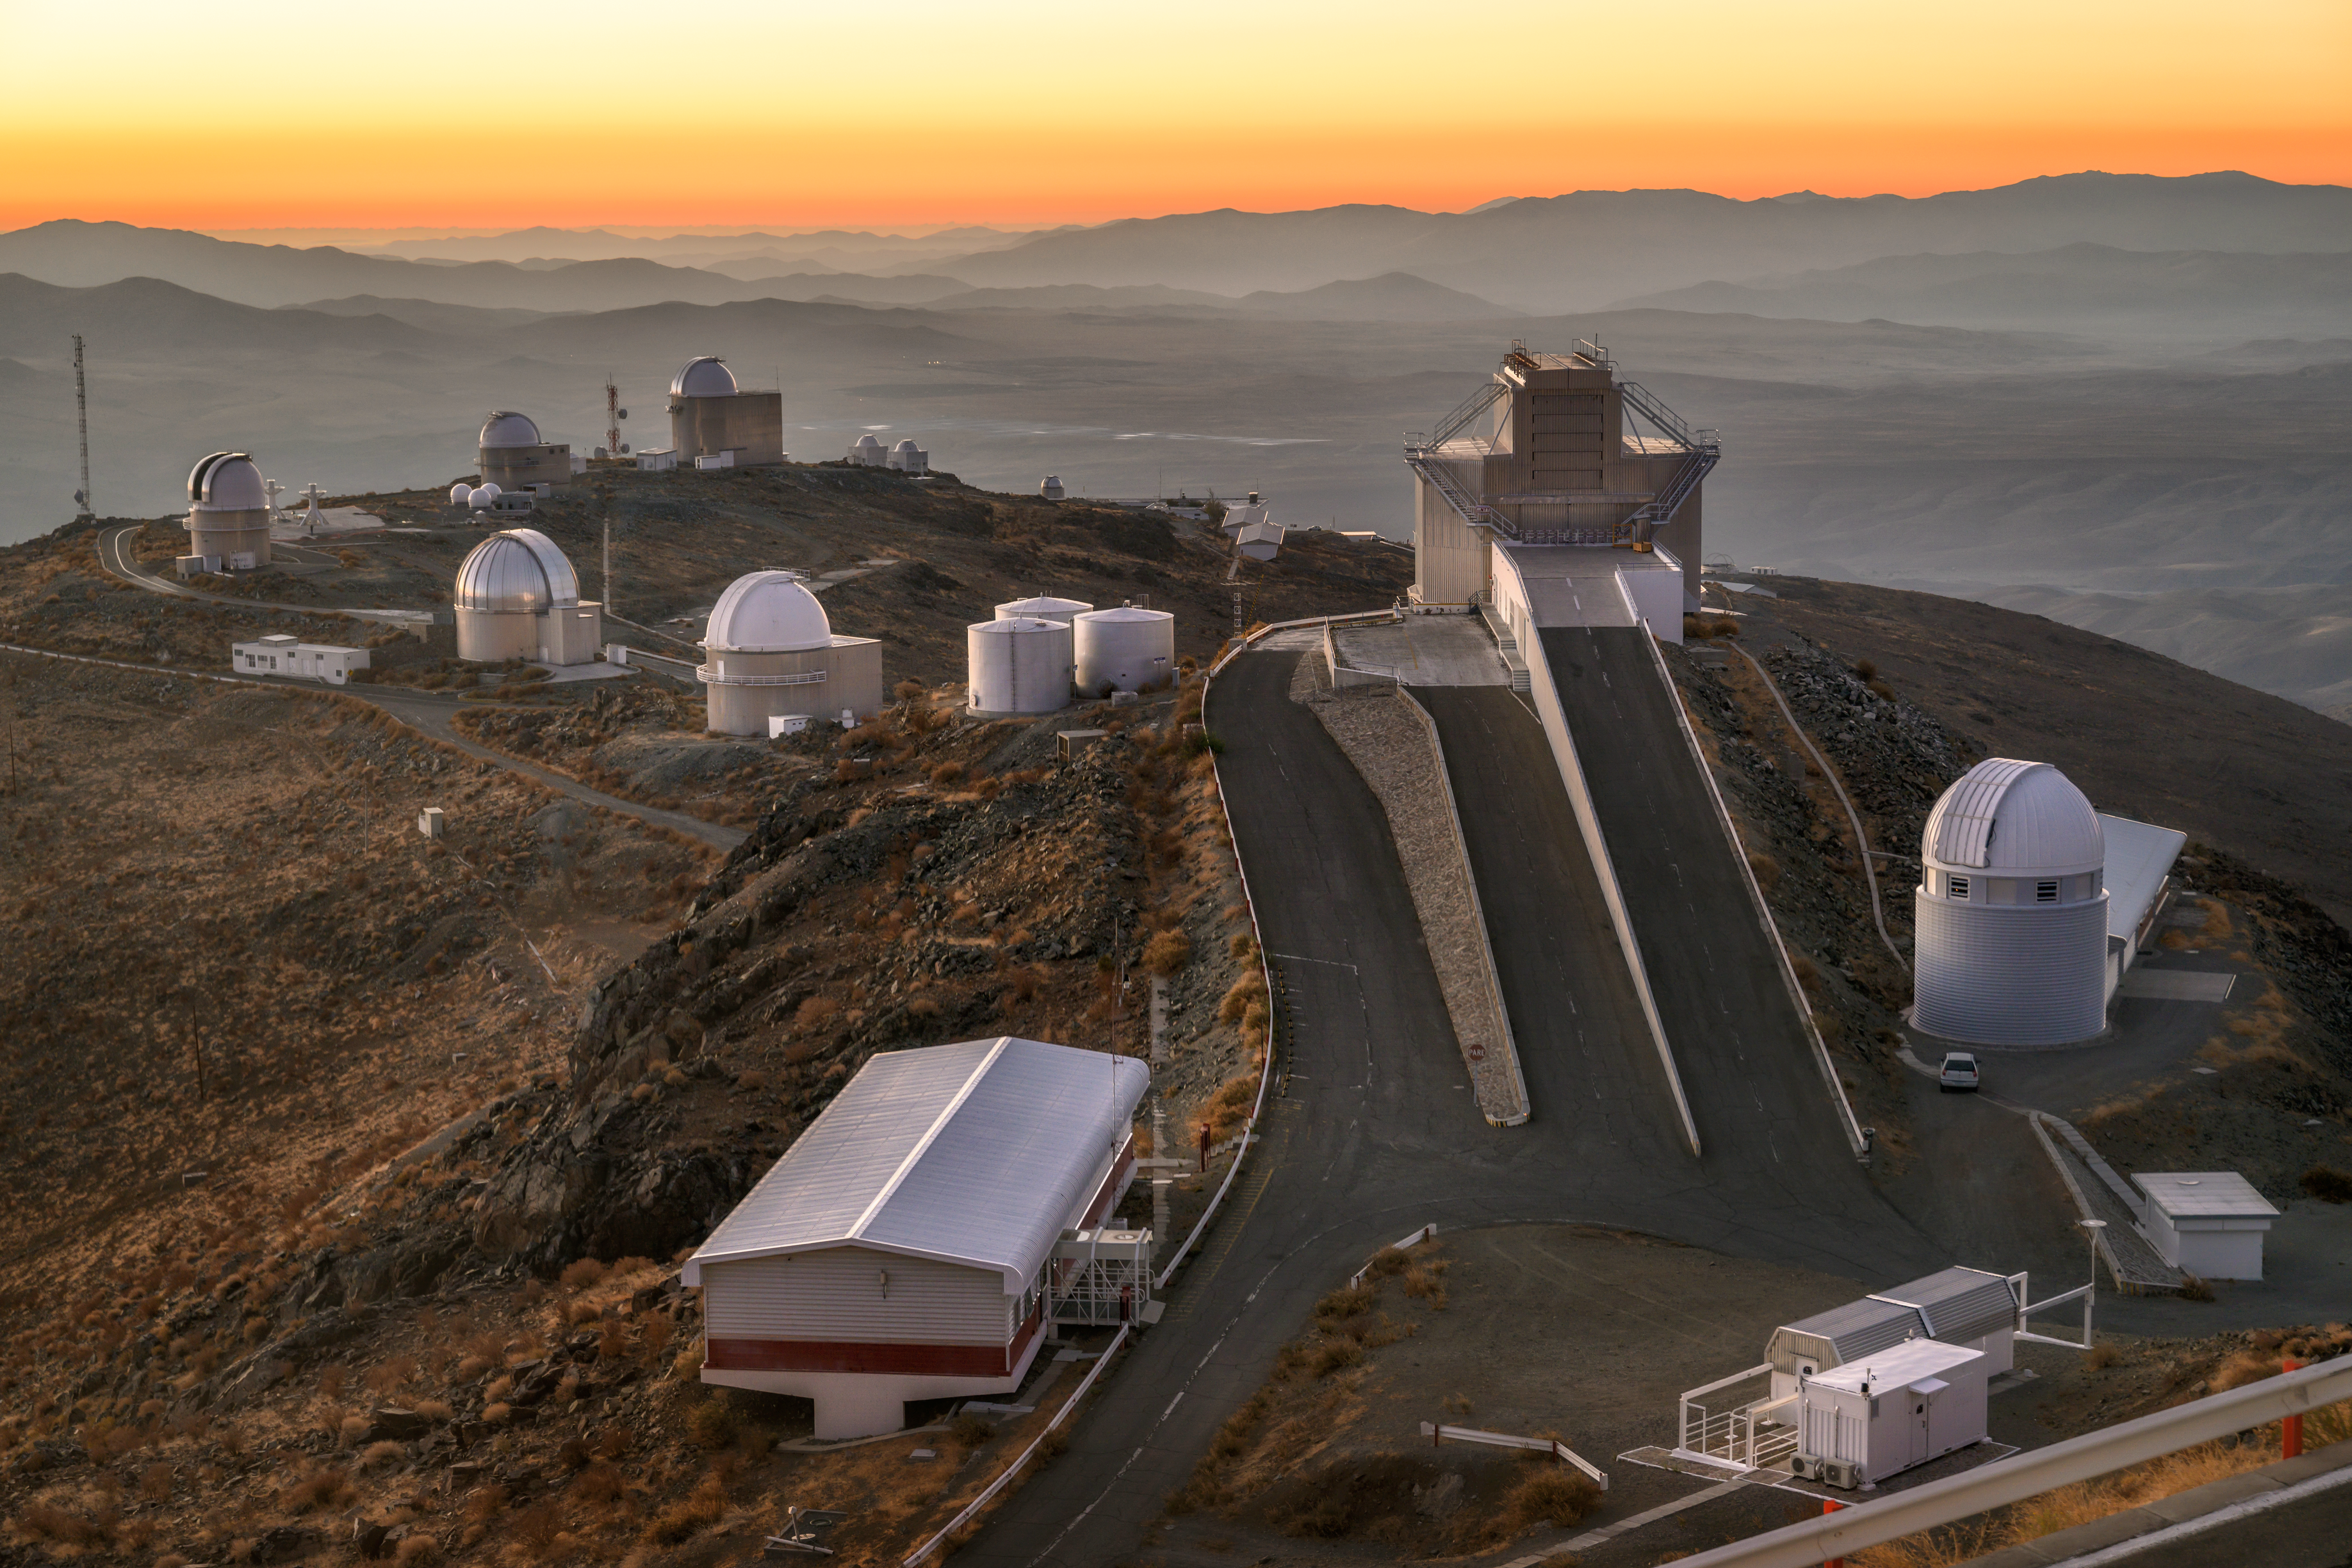

La Silla backdrop

Pictured here is ESO's La Silla Observatory, with a stunning backdrop of the hills of Chile's Atacama Desert.

Like other observatories in this desert, La Silla is located far from sources of light pollution, and has one of the darkest night skies on Earth.

Credit: ESO/A. Ghizzi Panizza (www.albertoghizzipanizza.com)